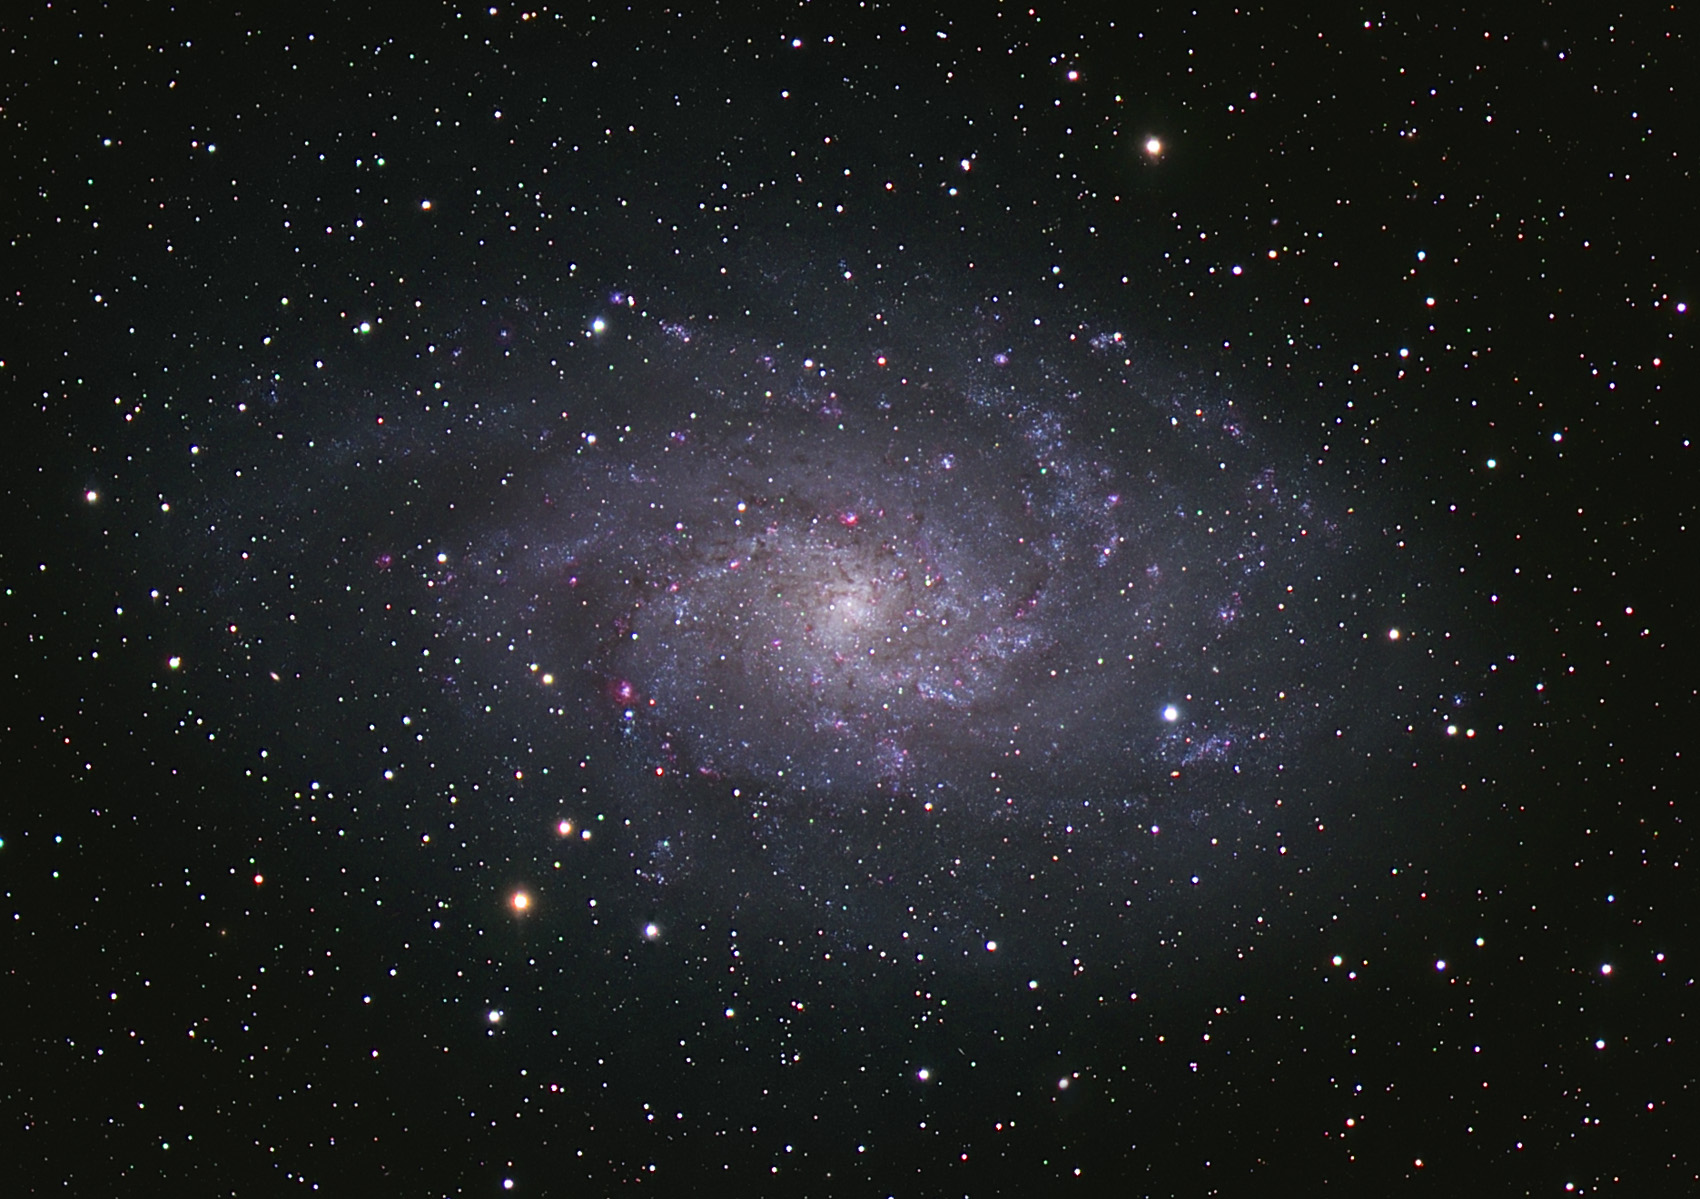

M33 (Pinwheel)

M33 is a very nearby spiral galaxy at a distance of 3 million light years away. It is close enough that under dark skies it can easily be seen in binoculars. In addition, its nearness makes the galaxy appear large in angular size on the night sky.

This image was taken as part of Advanced Observing Program (AOP) program at Kitt Peak Visitor Center during 2014.

Credit: KPNO/NOIRLab/NSF/AURA/Ken Hotelling/Flynn Haase